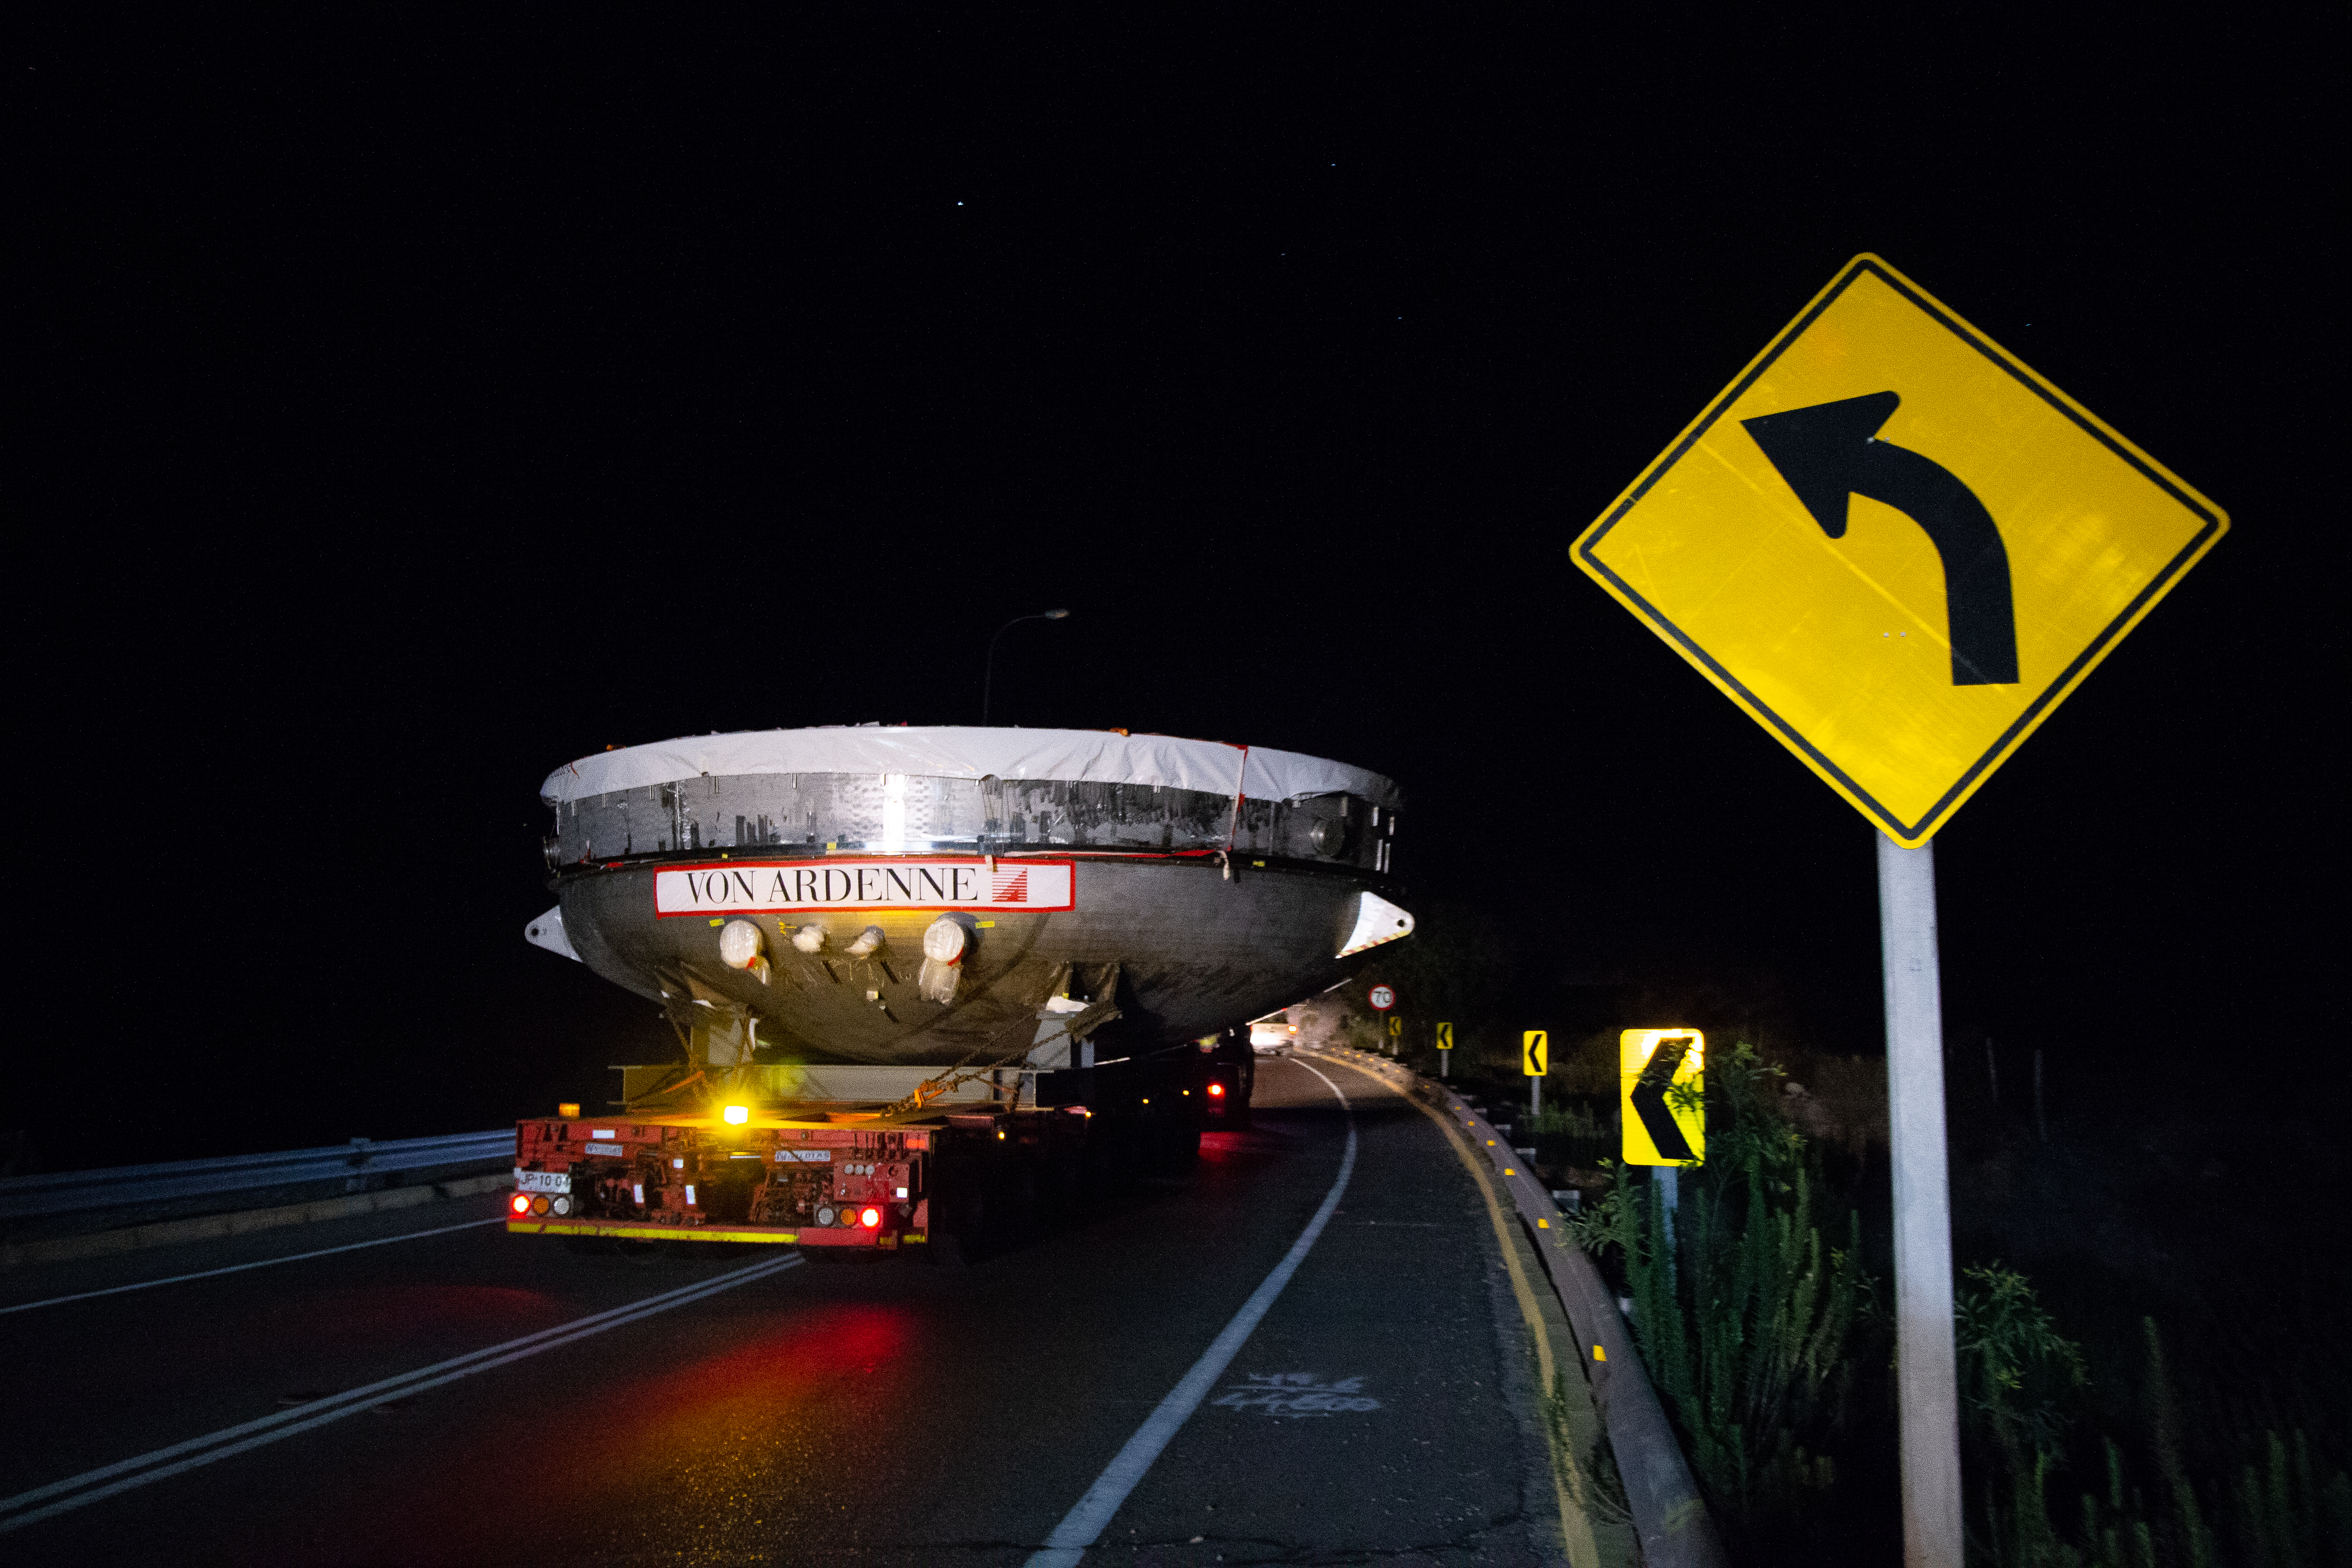

LSST Coating Chamber Transported

After arriving at the Port of Coquimbo Terminal in Chile on October 23rd, it was divided into two parts, upper and lower, and transported by Javier Cortez, S.A. in specialized trucks from Coquimbo to the LSST summit facility on Cerro Pachón. The width of the cargo load was about 9 meters (29.5 feet), so this transport required cooperation between many parties to coordinate logistics, including the removal of hanging signs, utility cables, lights, etc. along the route. Local police provided an escort for the transport vehicles, and the Highway Administration assisted with road closures and permits to proceed.

Credit: Manuel Paredes/NSF/AURA/International Gemini Observatory/NOIRLab